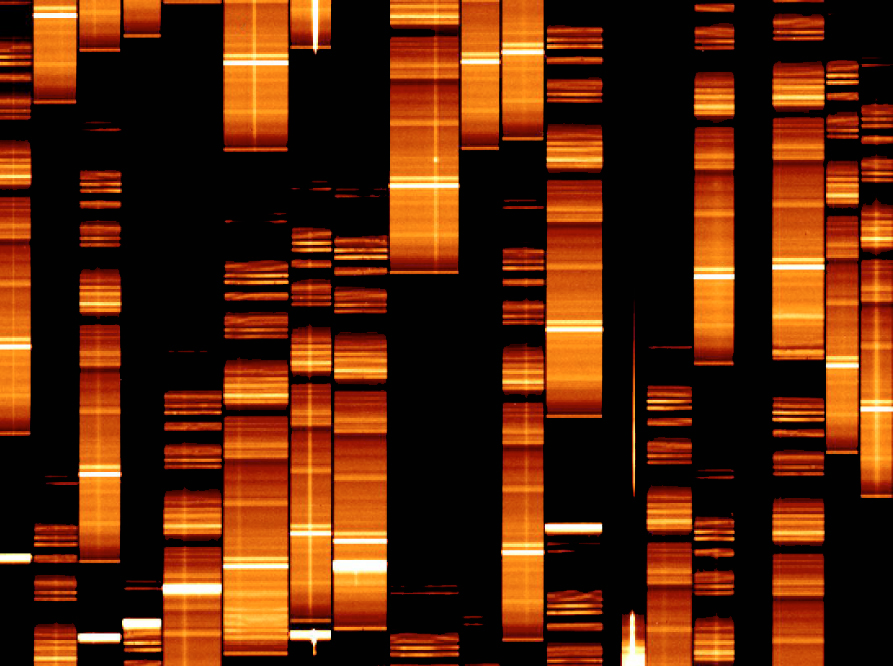

First VIMOS Spectra (in detail)

An enlargement of the first Multi-Object Spectroscopy (MOS) observations with VIMOS showing a small part of the field shown in ESO Press Photo eso0209b. The light from each galaxy passes through the dedicated slit in the mask (see ESO Press Photo eso0209k) and produces a spectrum on the detector. Each vertical rectangle contains the spectrum of one galaxy that is located several billion light-years away.

The horizontal lines are the strong emission from the "night sky" (radiation from atoms and molecules in the Earth's upper atmosphere), while the vertical traces are the spectral signatures of the galaxies. The full field contains the spectra of over 220 galaxies that were observed simultaneously, illustrating the great efficiency of this technique. Later, about 1,000 spectra will be obtained in one exposure.

Credit: ESO